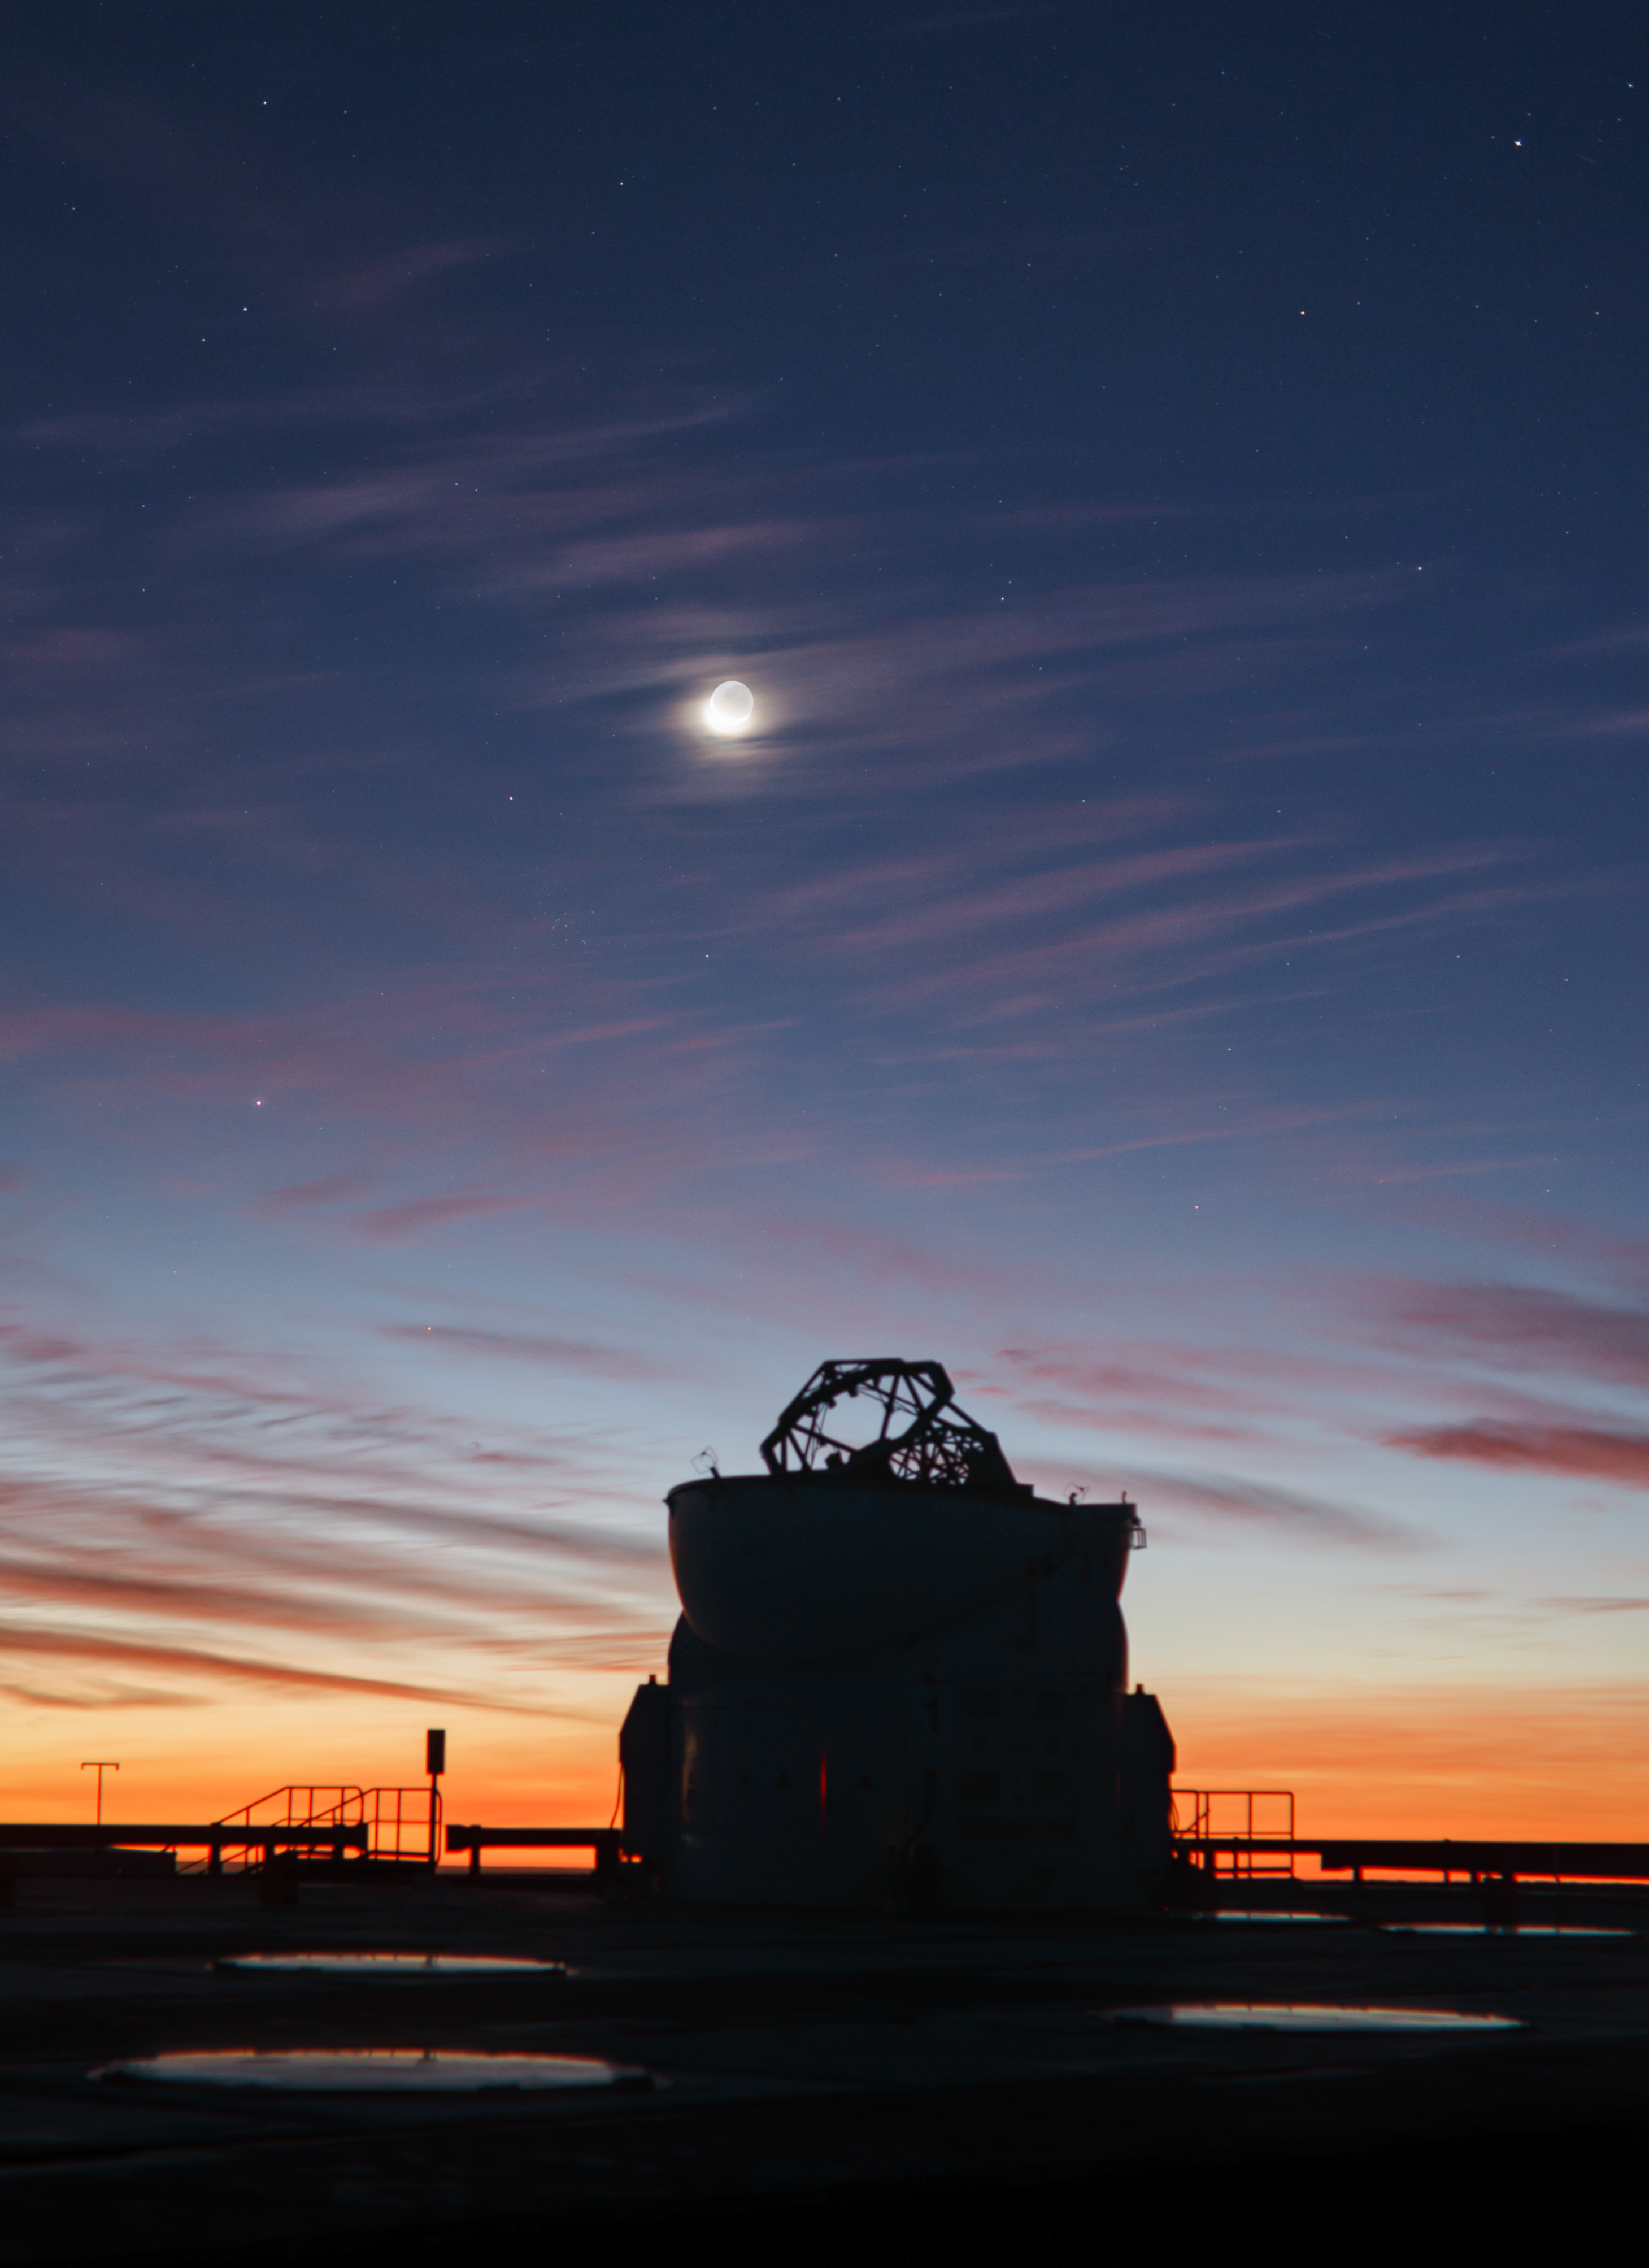

VLT Auxiliary Telescope at dusk

Dramatic dusk with dissipating thin clouds over an Auxilliary Telescope at ESO Paranal Observatory captured on 4 July 2019 (just 2 days after the total solar eclipse at La Silla) with the crescent Moon and Earthshine as well.

Credit: ESO/P. Horálek